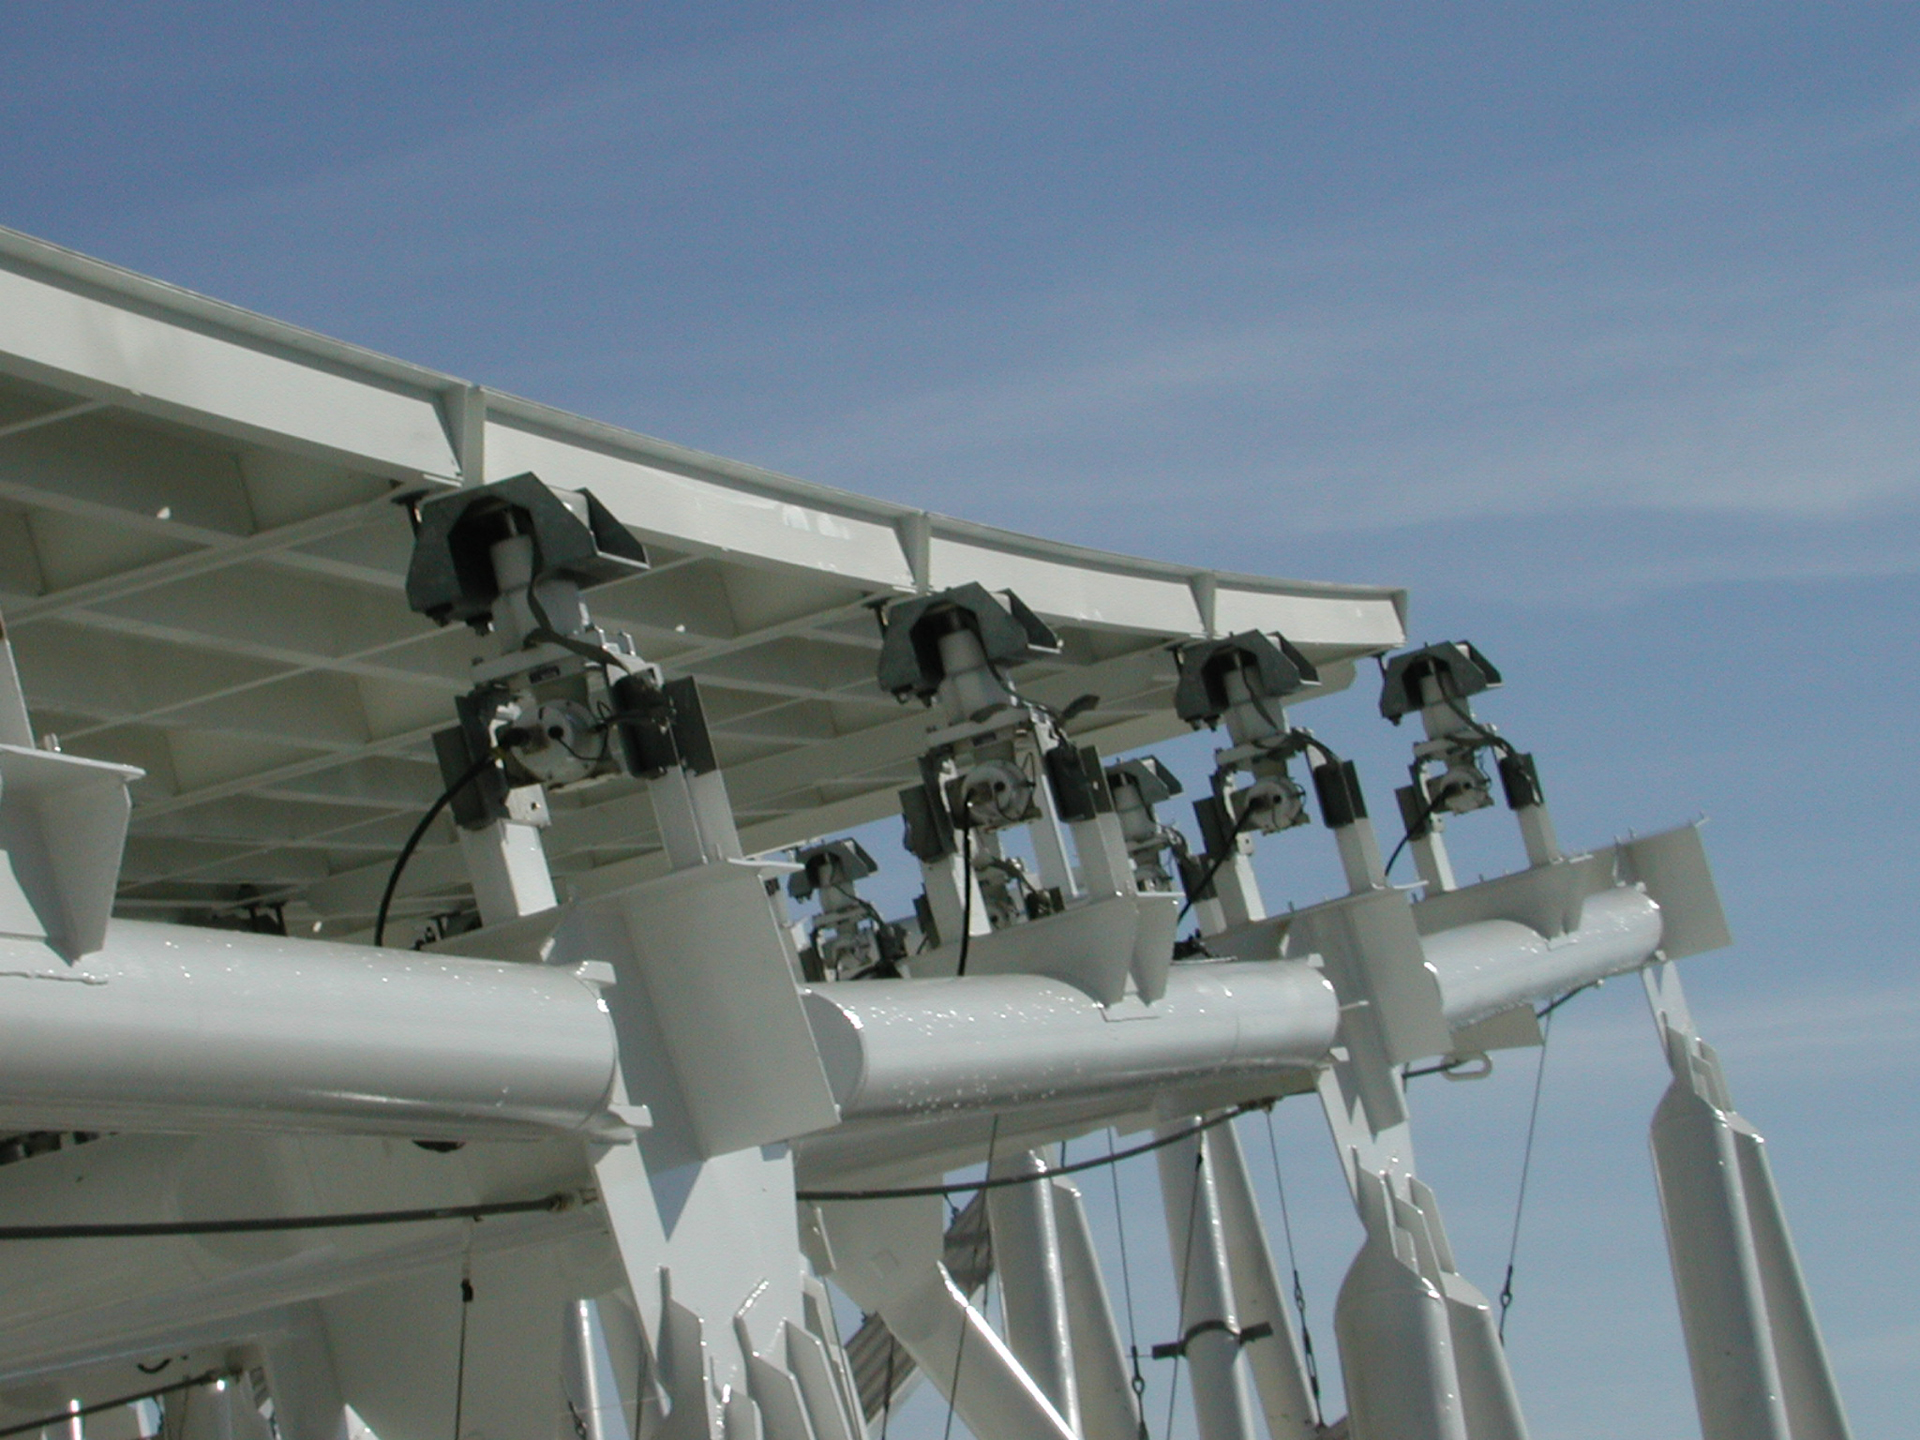

Busy Little Robots

Each of the Green Bank Telescope's 2004 surface panels is adjusted by a small, computer-controlled motor called an actuator, seen here at the edge of the dish. The 2.3-acre surface of the GBT requires 2209 actuators to maintain its accurate surface shape.

Credit: NRAO/AUI/NSF